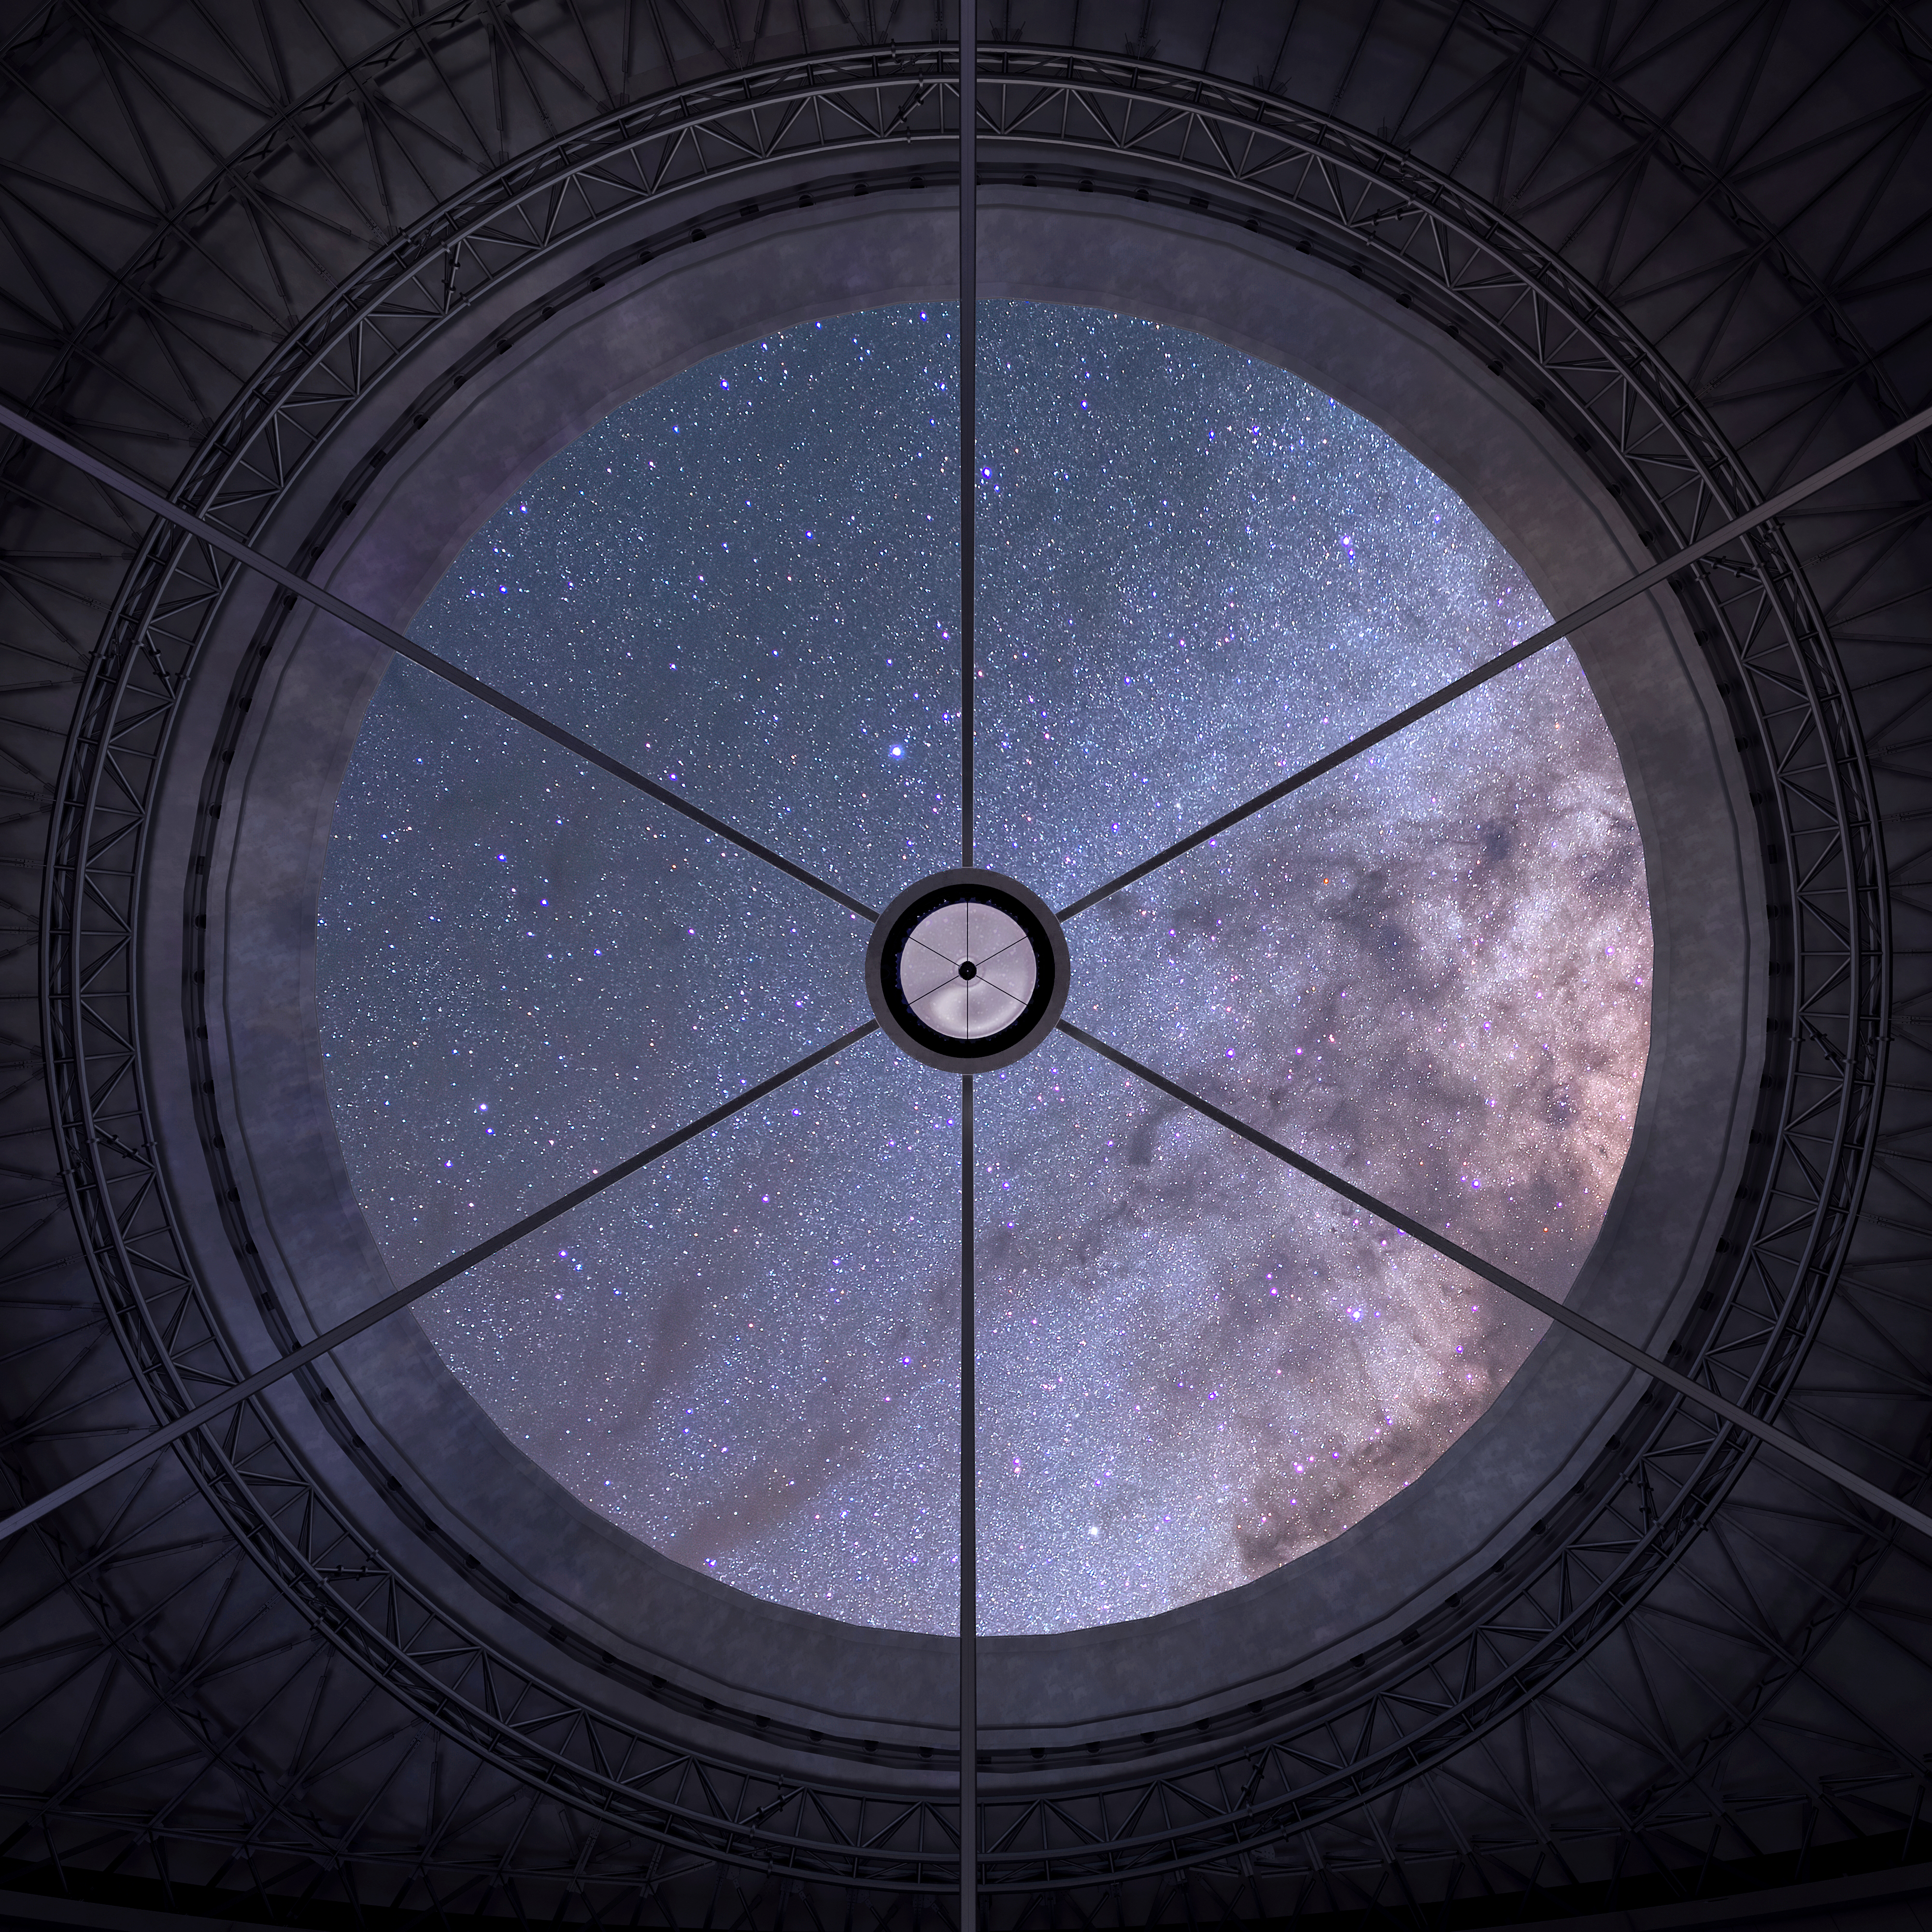

Inside the Thirty Meter Telescope

Artist impression of the night sky reflected inside the Thirty Meter Telescope.

Credit: TMT International Observatory